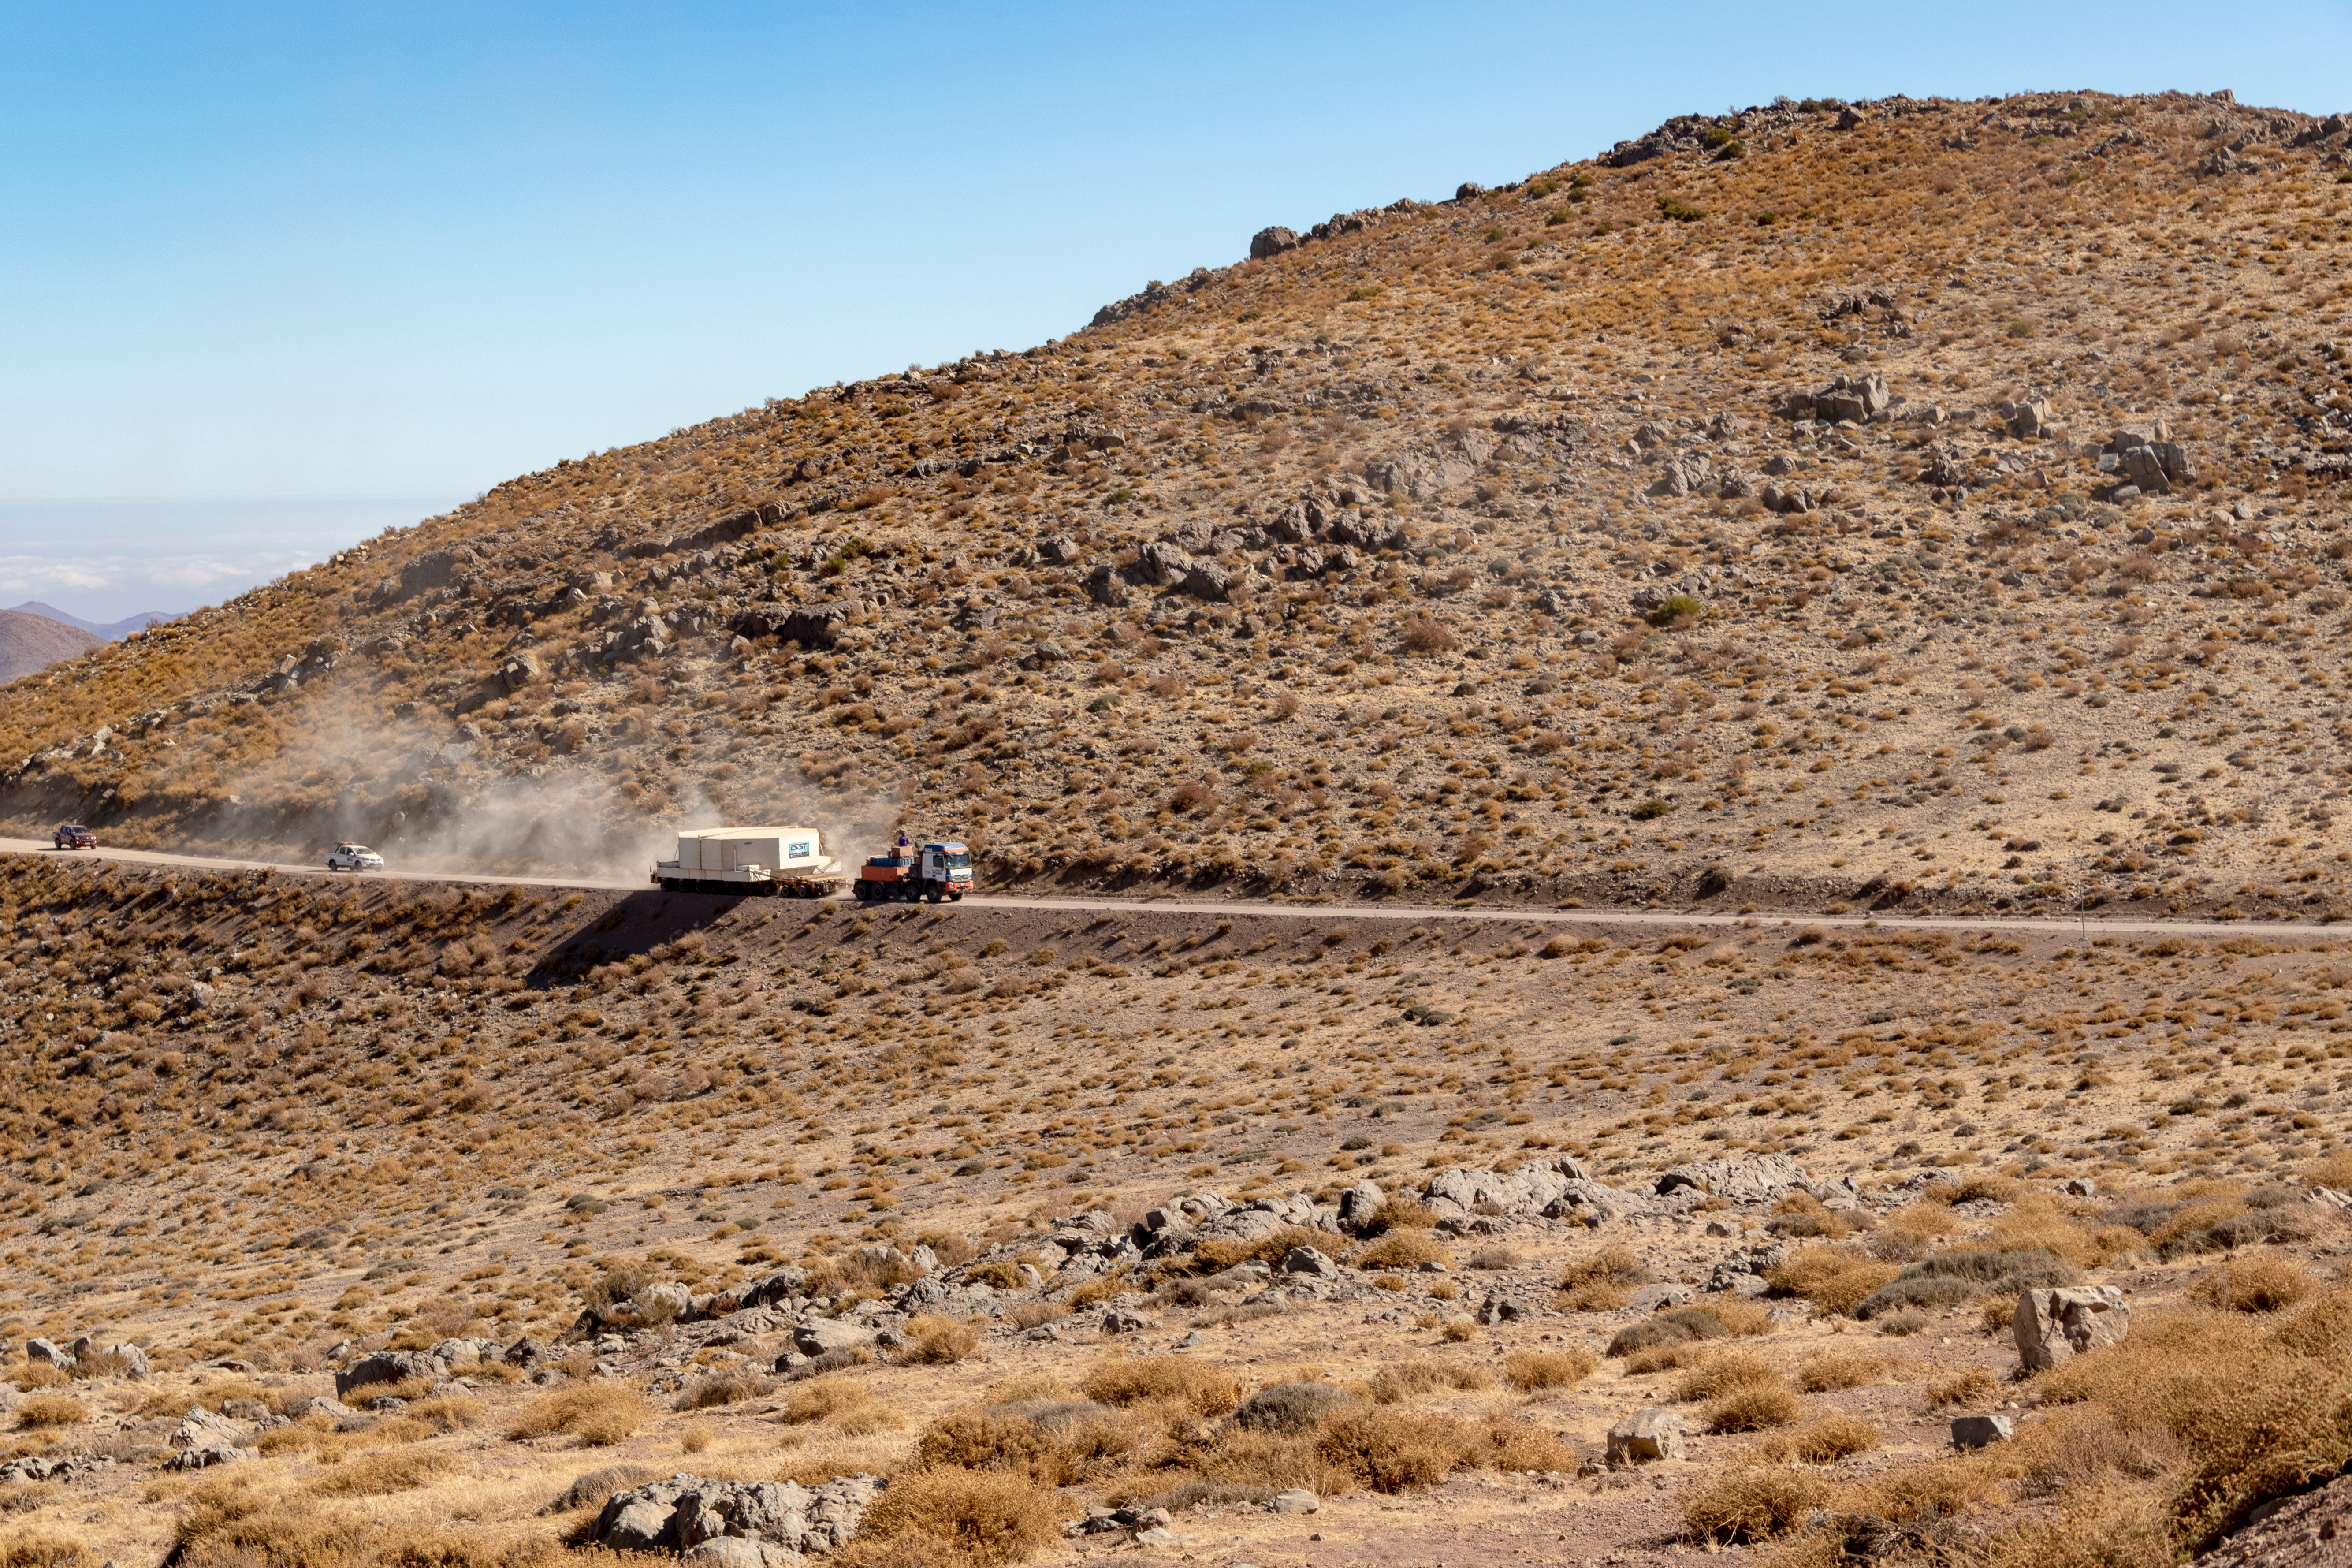

M1M3 Transported to the Summit

The LSST Primary/Tertiary Mirror (M1M3) arrived in the port of Coquimbo on May 7, and was transported to the LSST summit facility building over the next several days. It arrived on the summit on May 11, 2019.

Credit: Rubin Observatory/NSF/AURA